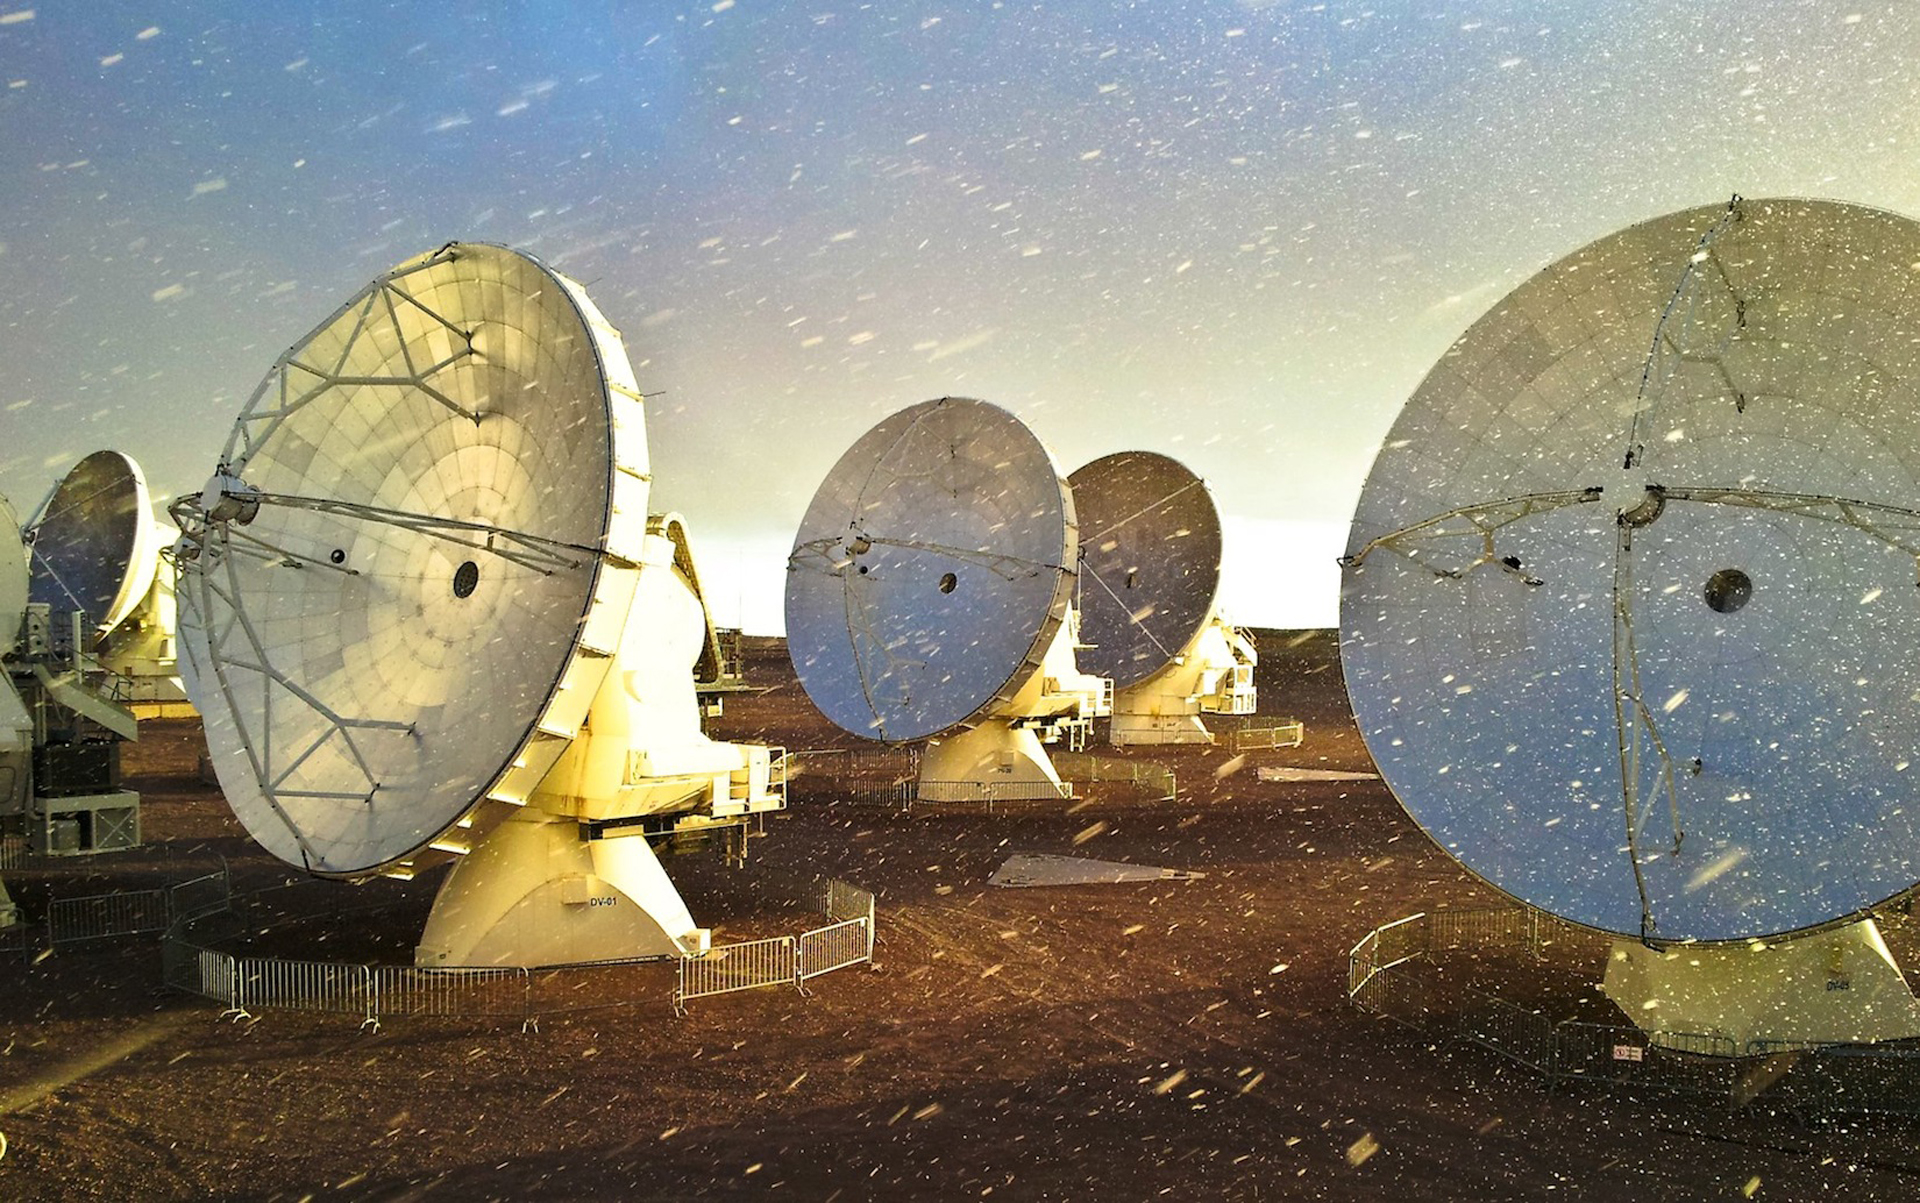

Snowstorm at ALMA

At 16,500 feet in the Chilean Andes, ALMA experiences some extreme weather conditions. They don't last long, but they blow through in a fury. The benefits of the dry, high site outweigh the occasional storms, and engineers made sure that all models of the antennas were covered in carbon fiber armor to withstand the Atacama's fierce environment.

Credit: J. Guarda, ALMA (ESO/NAOJ/NRAO)